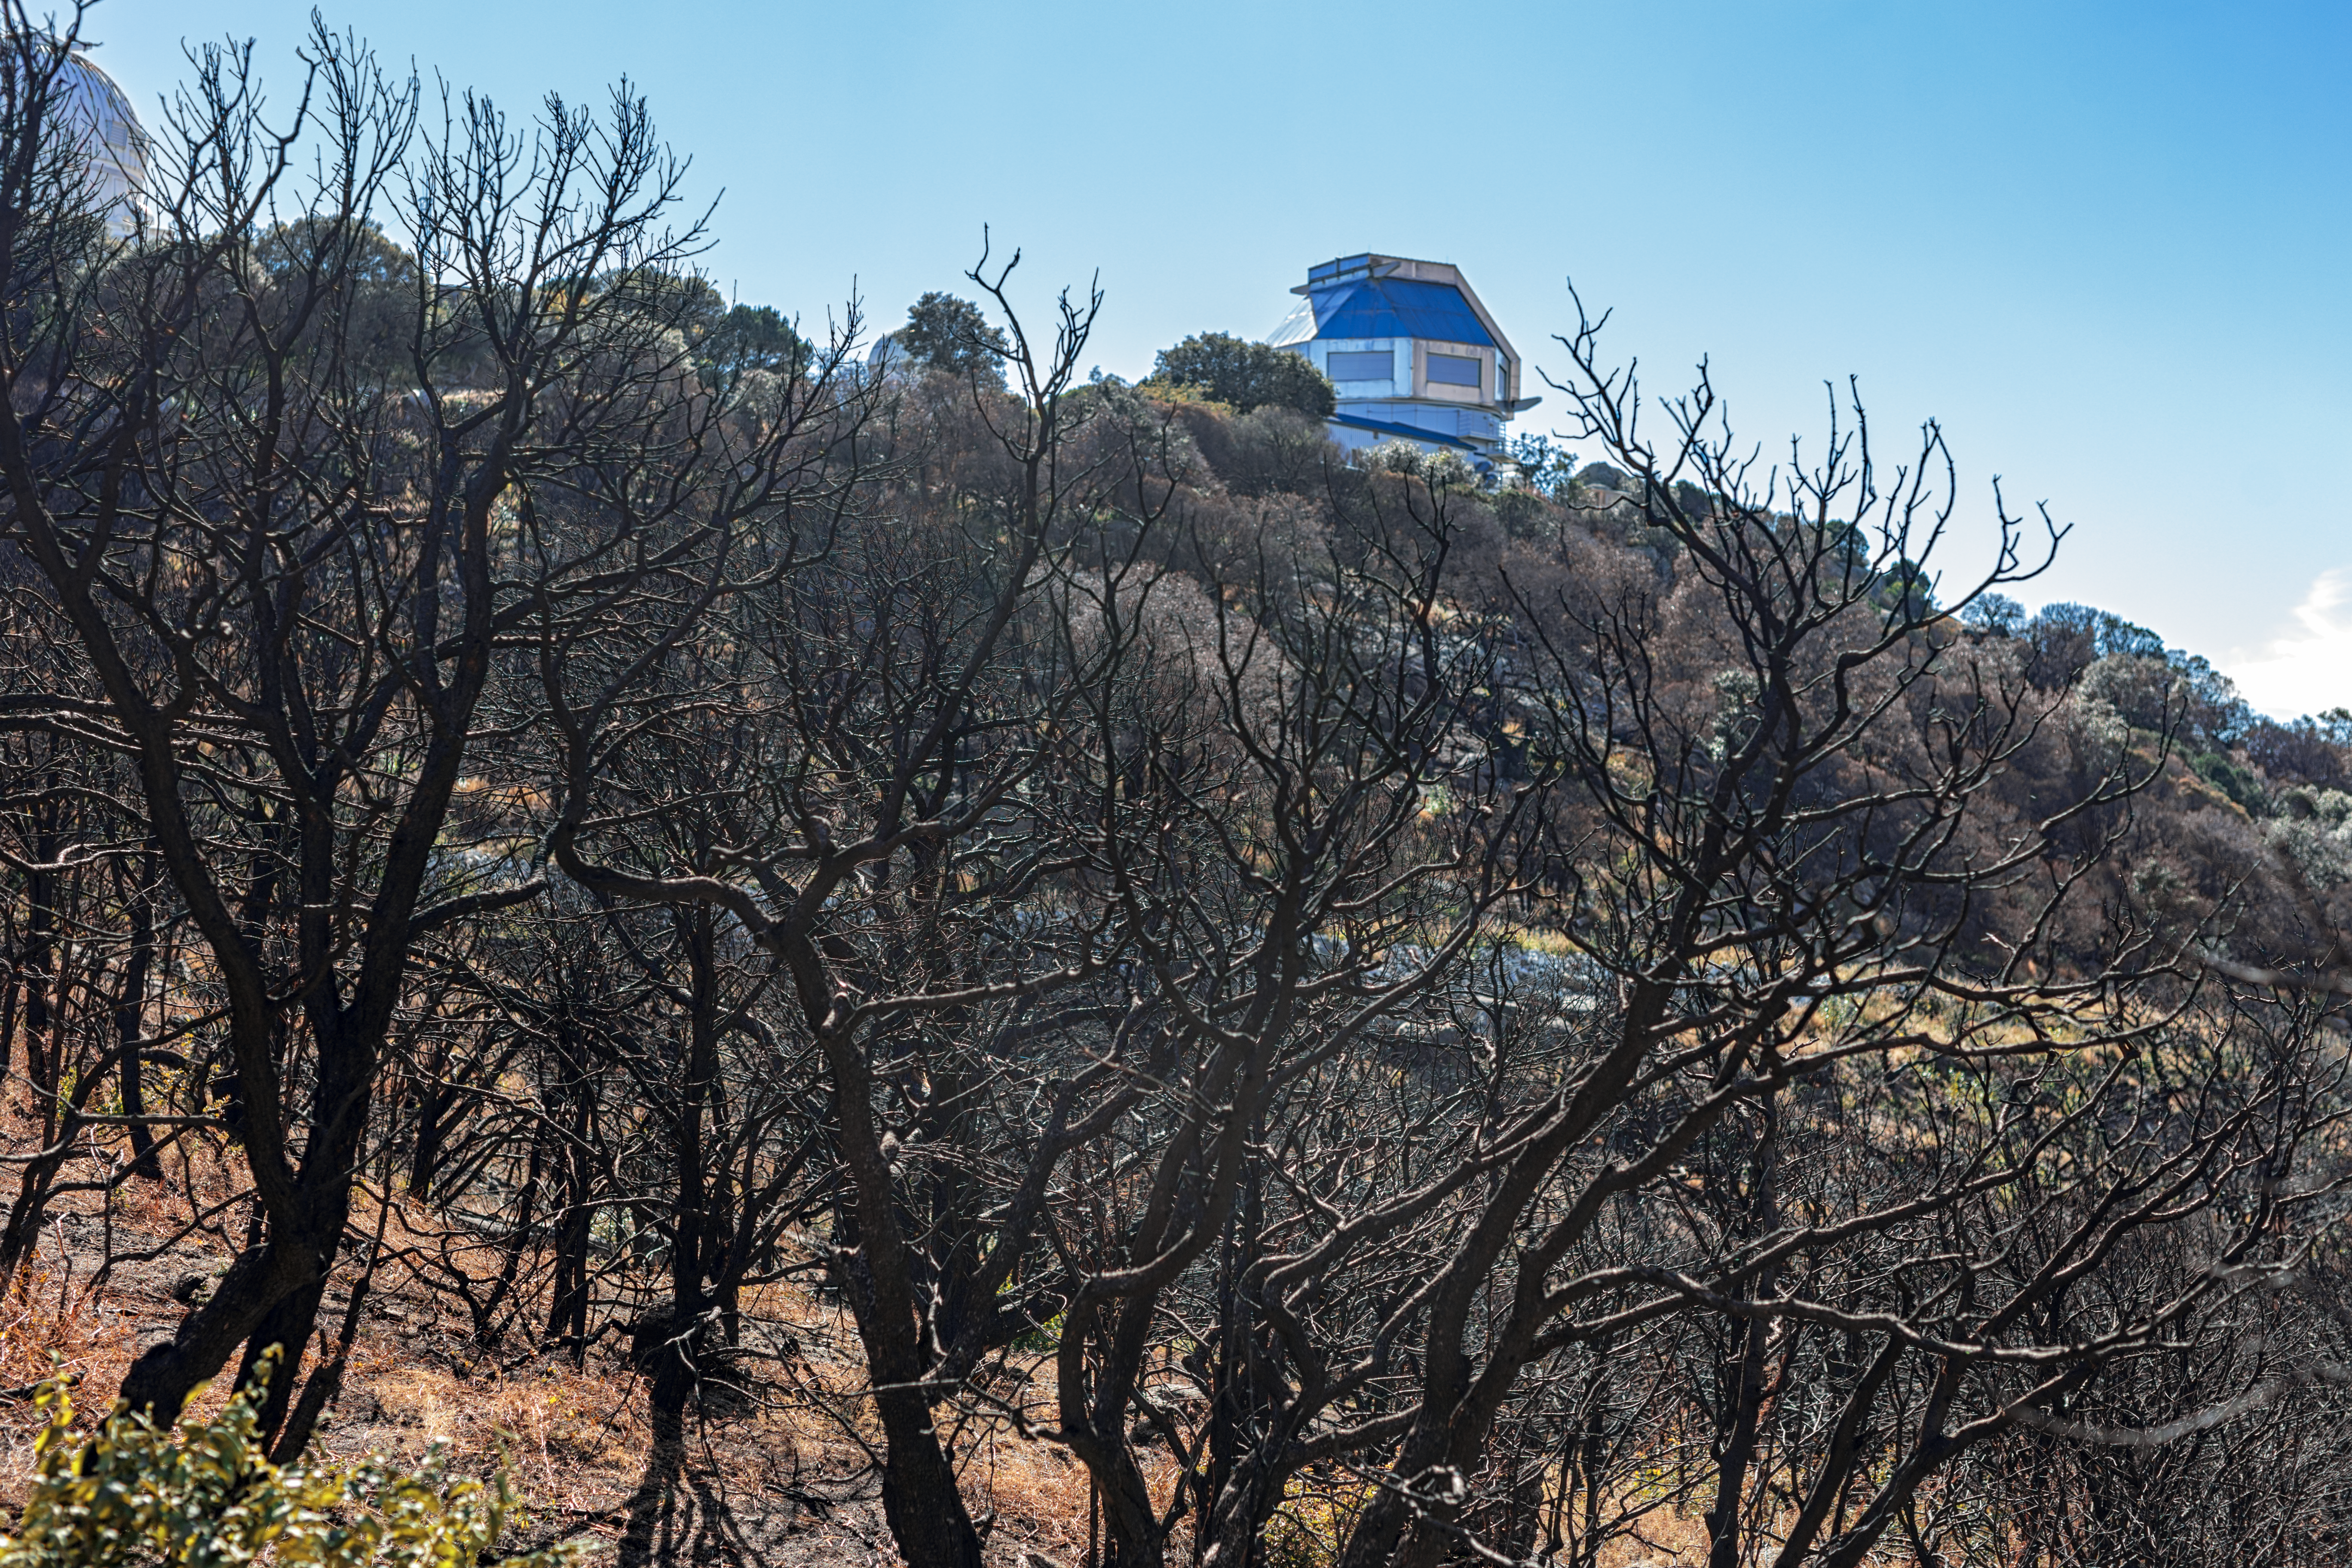

Contreras Fire Aftermath

The aftermath of the Contreras Fire that swept through Kitt Peak National Observatory in June 2022.

Credit: KPNO/NOIRLab/NSF/AURA/P. Horálek